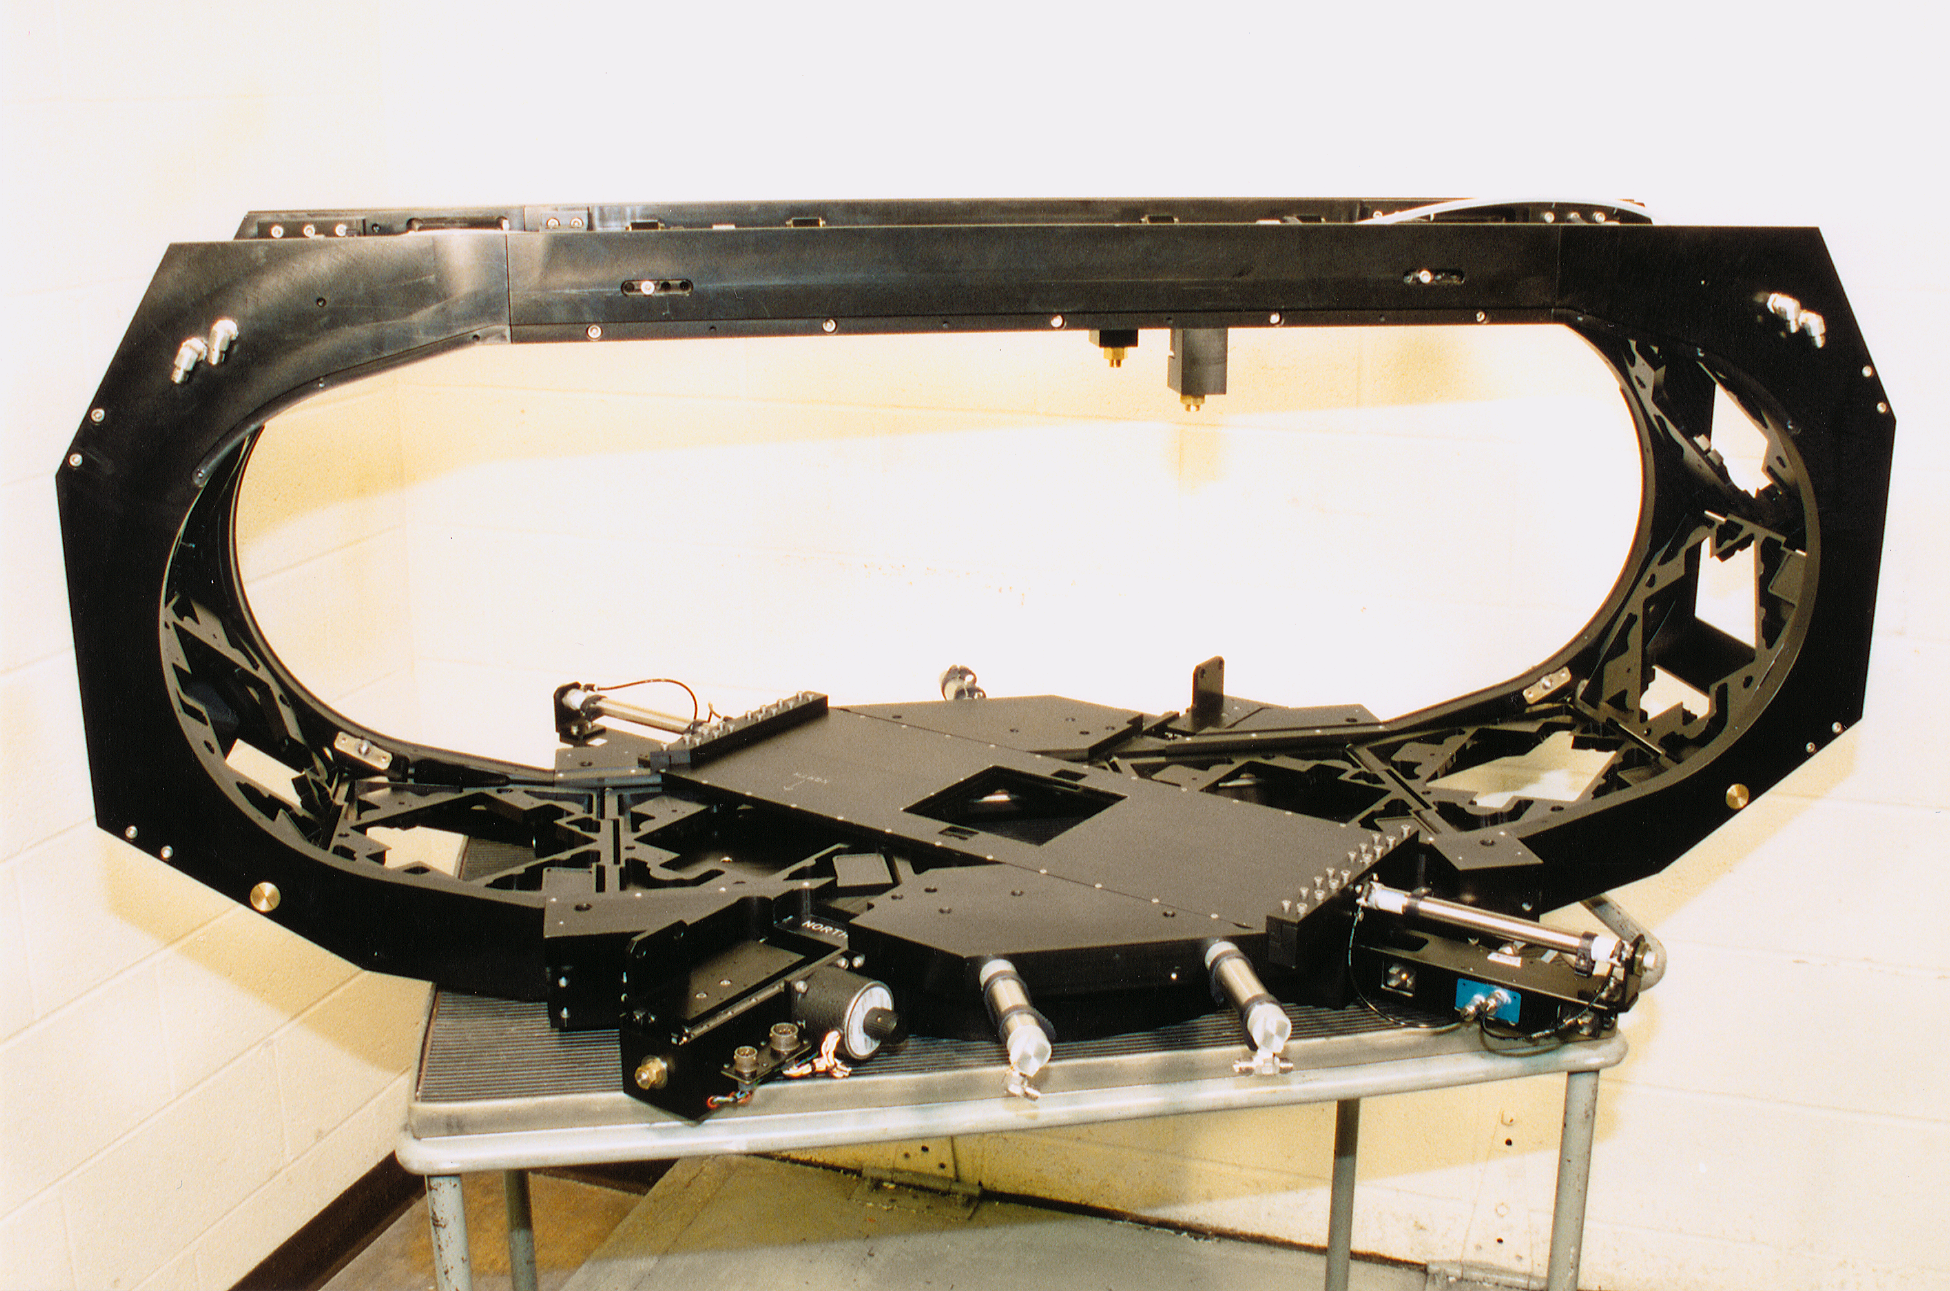

Mosaic filter track

The oval-shaped filter track assembly for the Mosaic multi-CCD camera, shown without the dewar.

Credit: NOIRLab/NSF/AURA